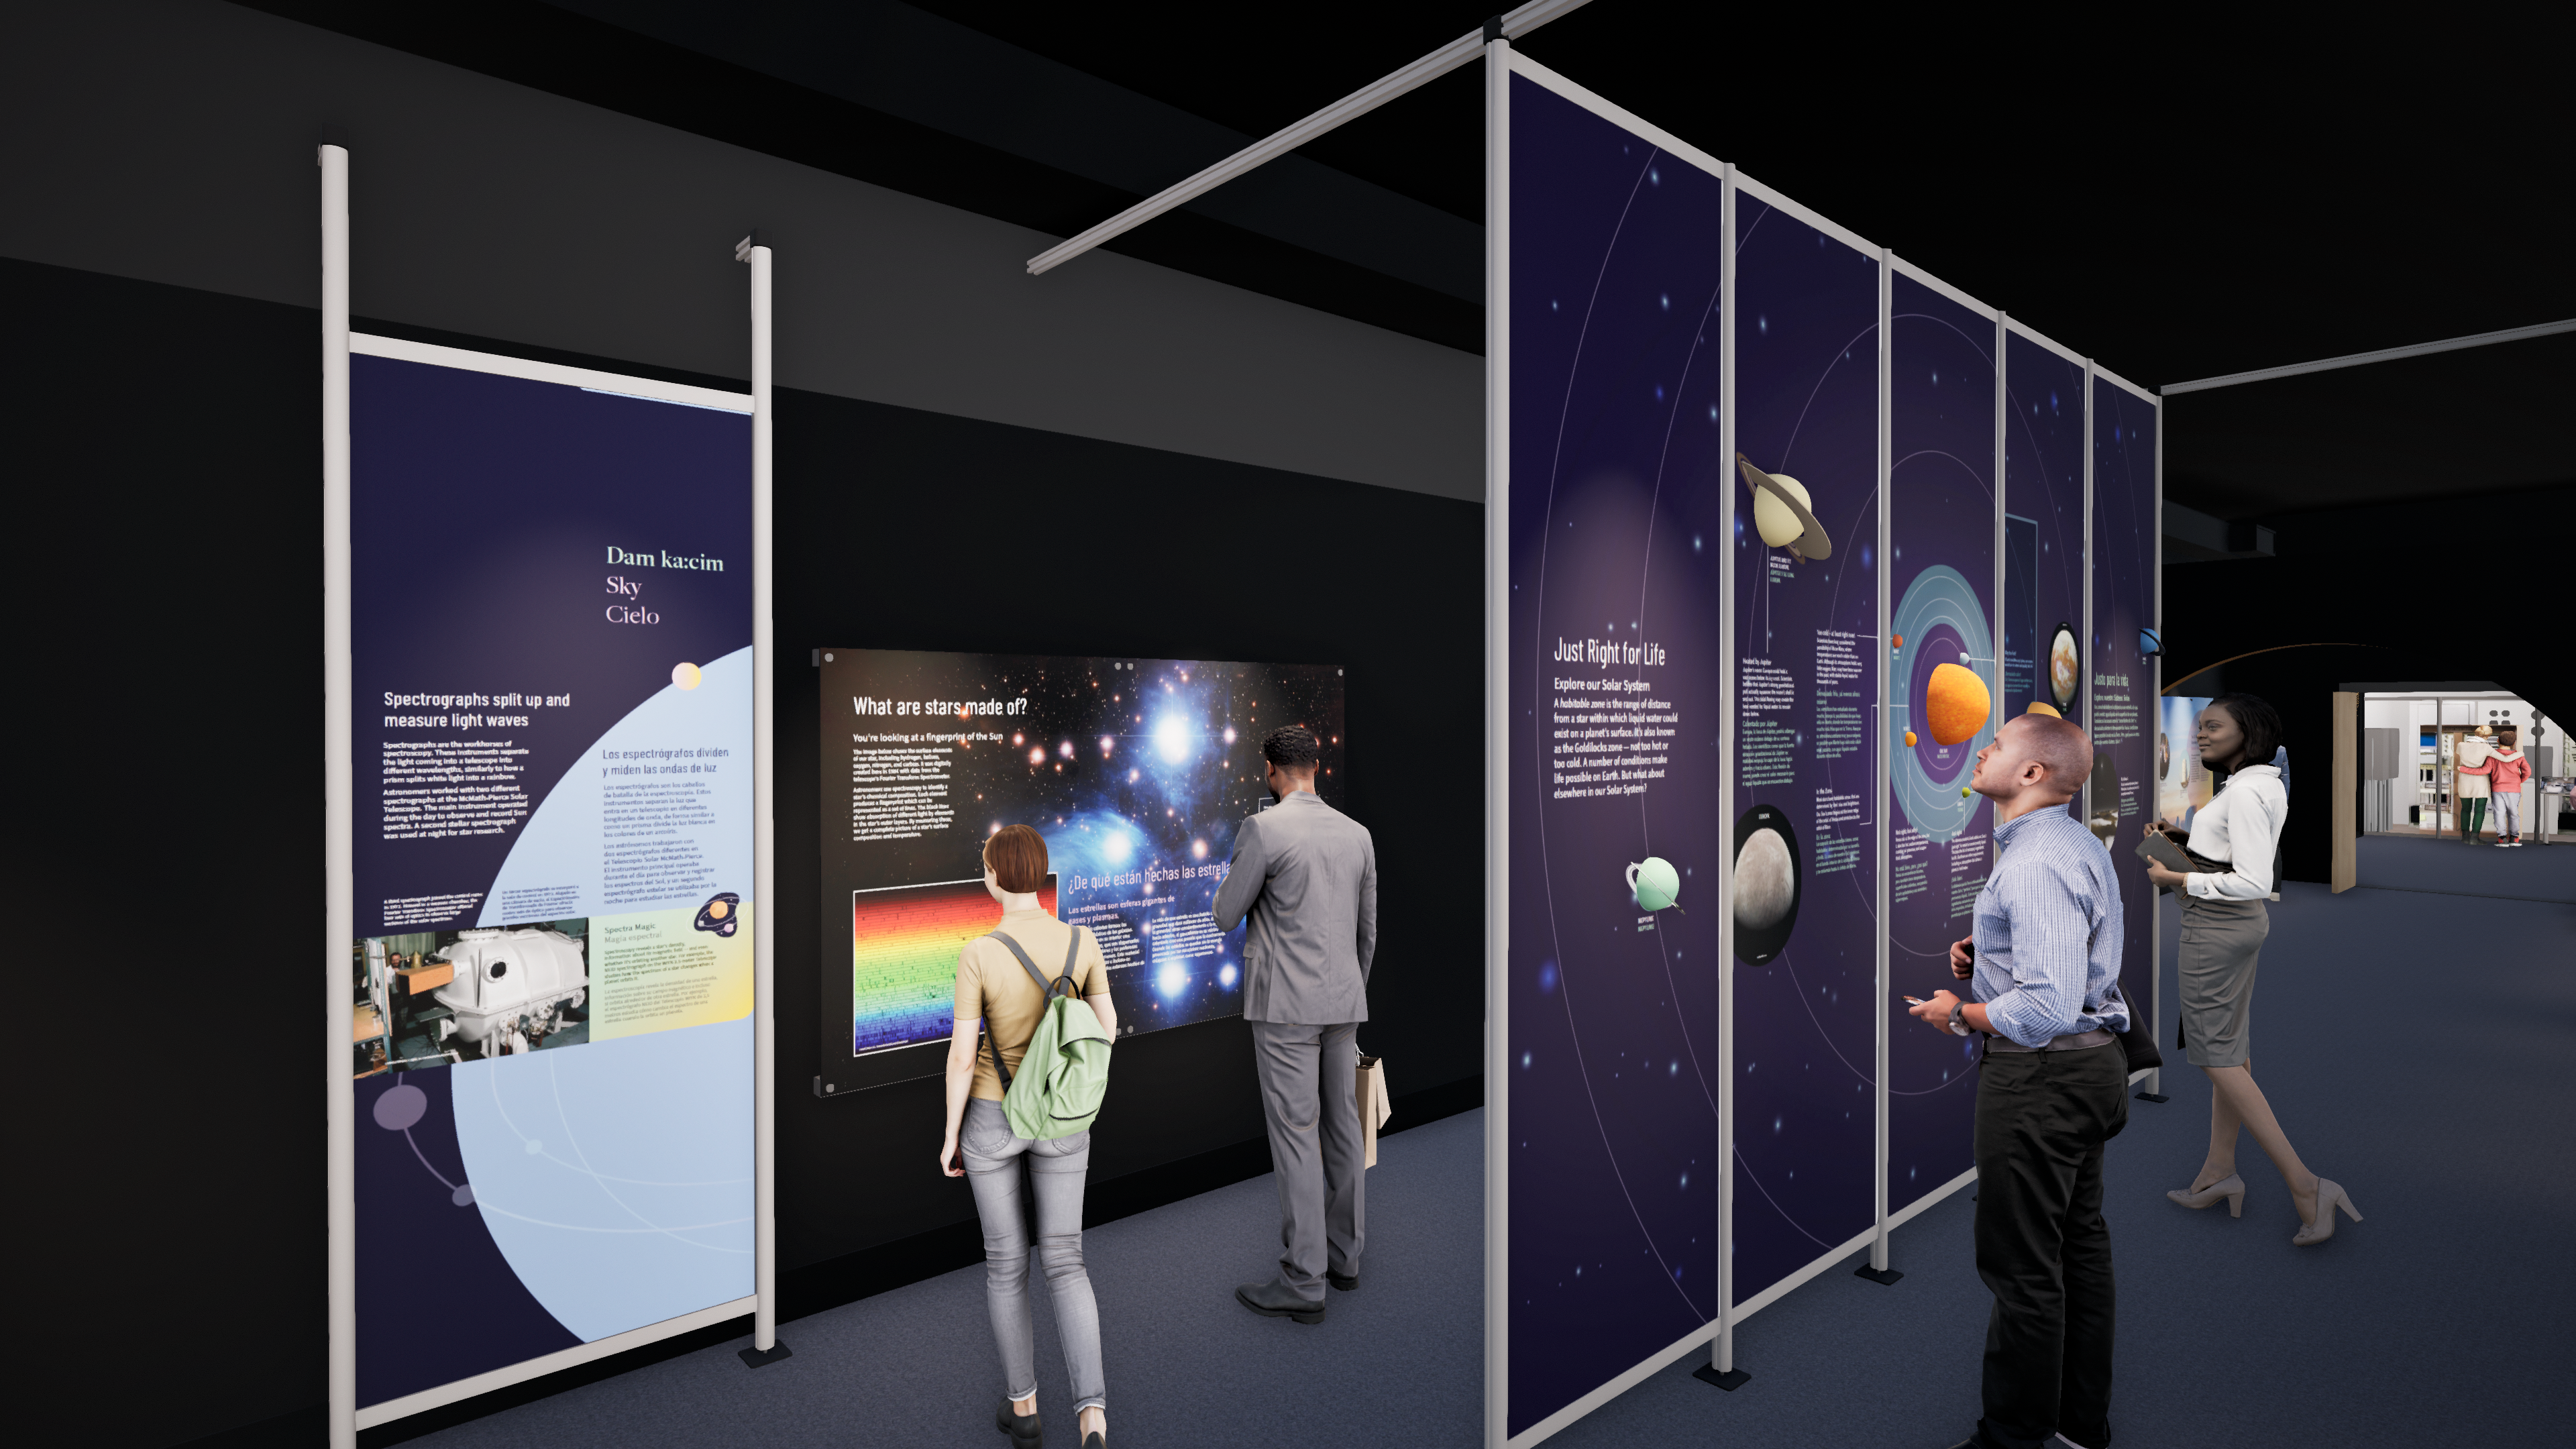

Windows On The Universe Center For Astronomy Outreach

The McMath-Pierce Solar Telescope at Kitt Peak National Observatory has been transformed into the Windows On The Universe Center For Astronomy Outreach.

Credit: KPNO/NOIRLab/NSF/AURA